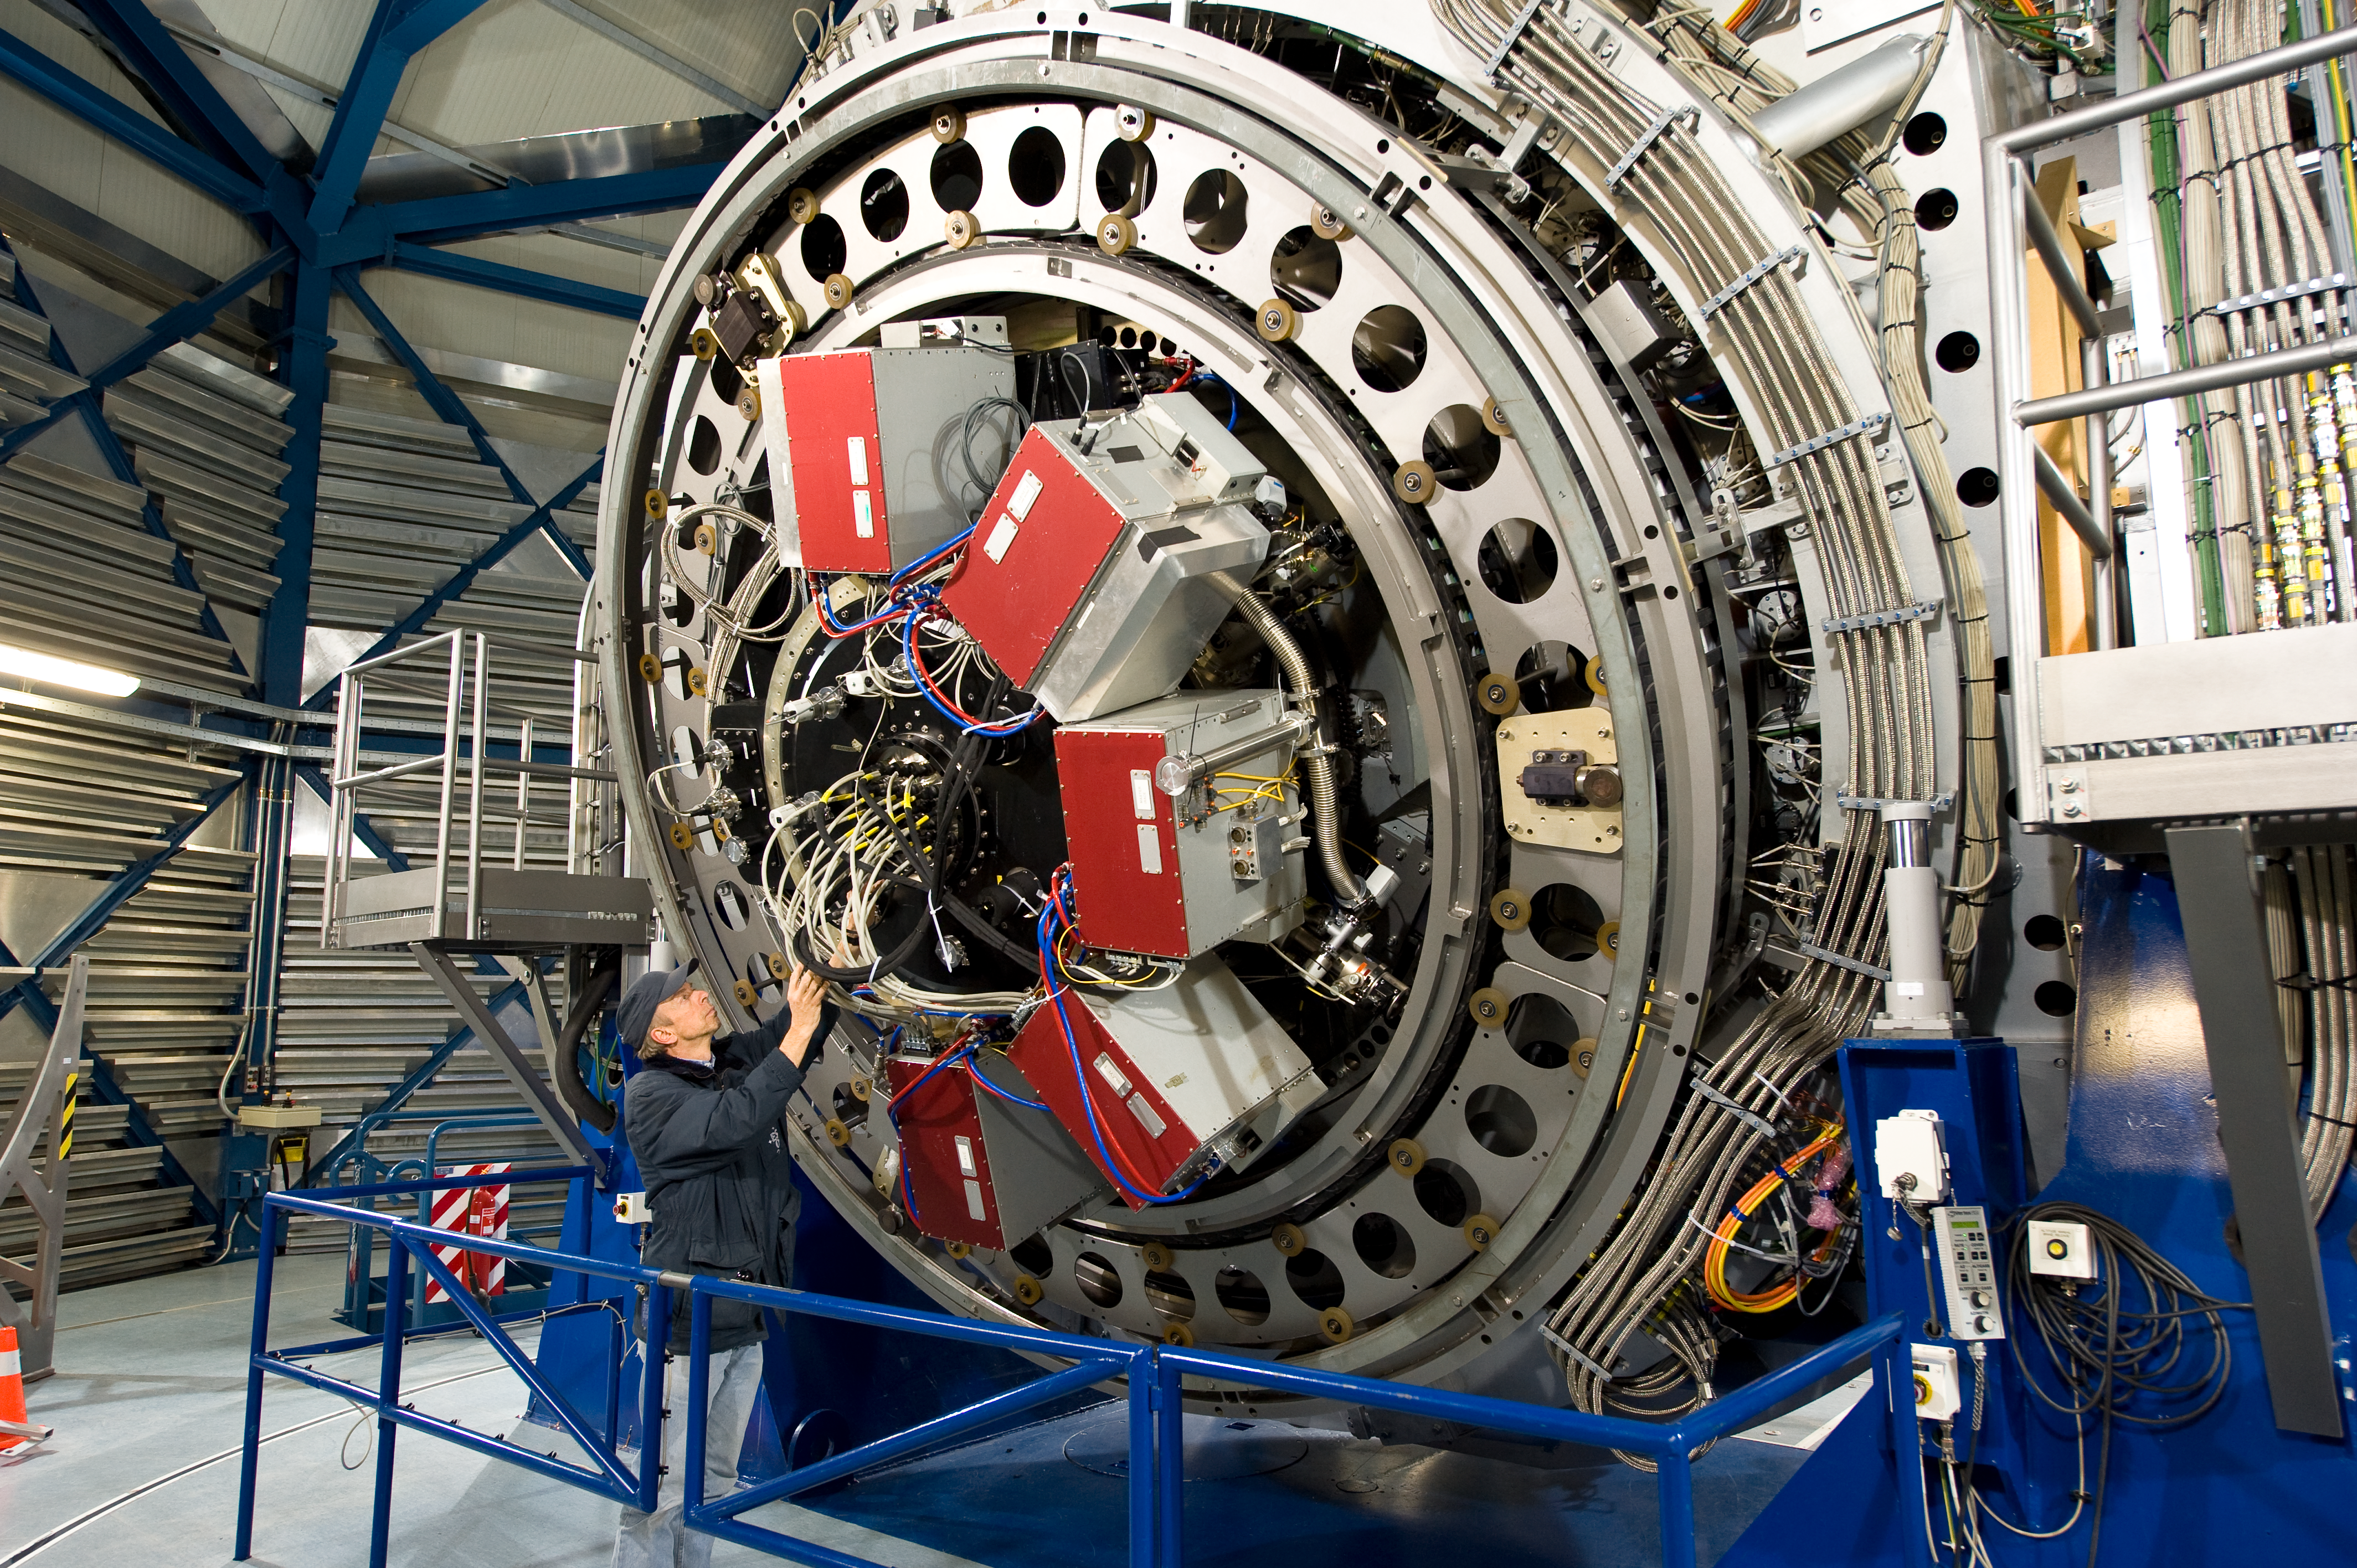

A look at VISTA´s powerful eye

The Paranal engineer Gerhard Hüdepohl checks the huge camera attached at the Cassegrain focus of VISTA, directly below the cell of the main mirror. VISTA´s powerful eye is a 3-tonne camera containing 16 special detectors sensitive to infrared light with a combined total of 67 megapixels. It will have widest coverage of any astronomical near-infrared camera. VISTA is the largest telescope in the world dedicated to surveying the sky at near-infrared wavelengths.

Credit: ESO